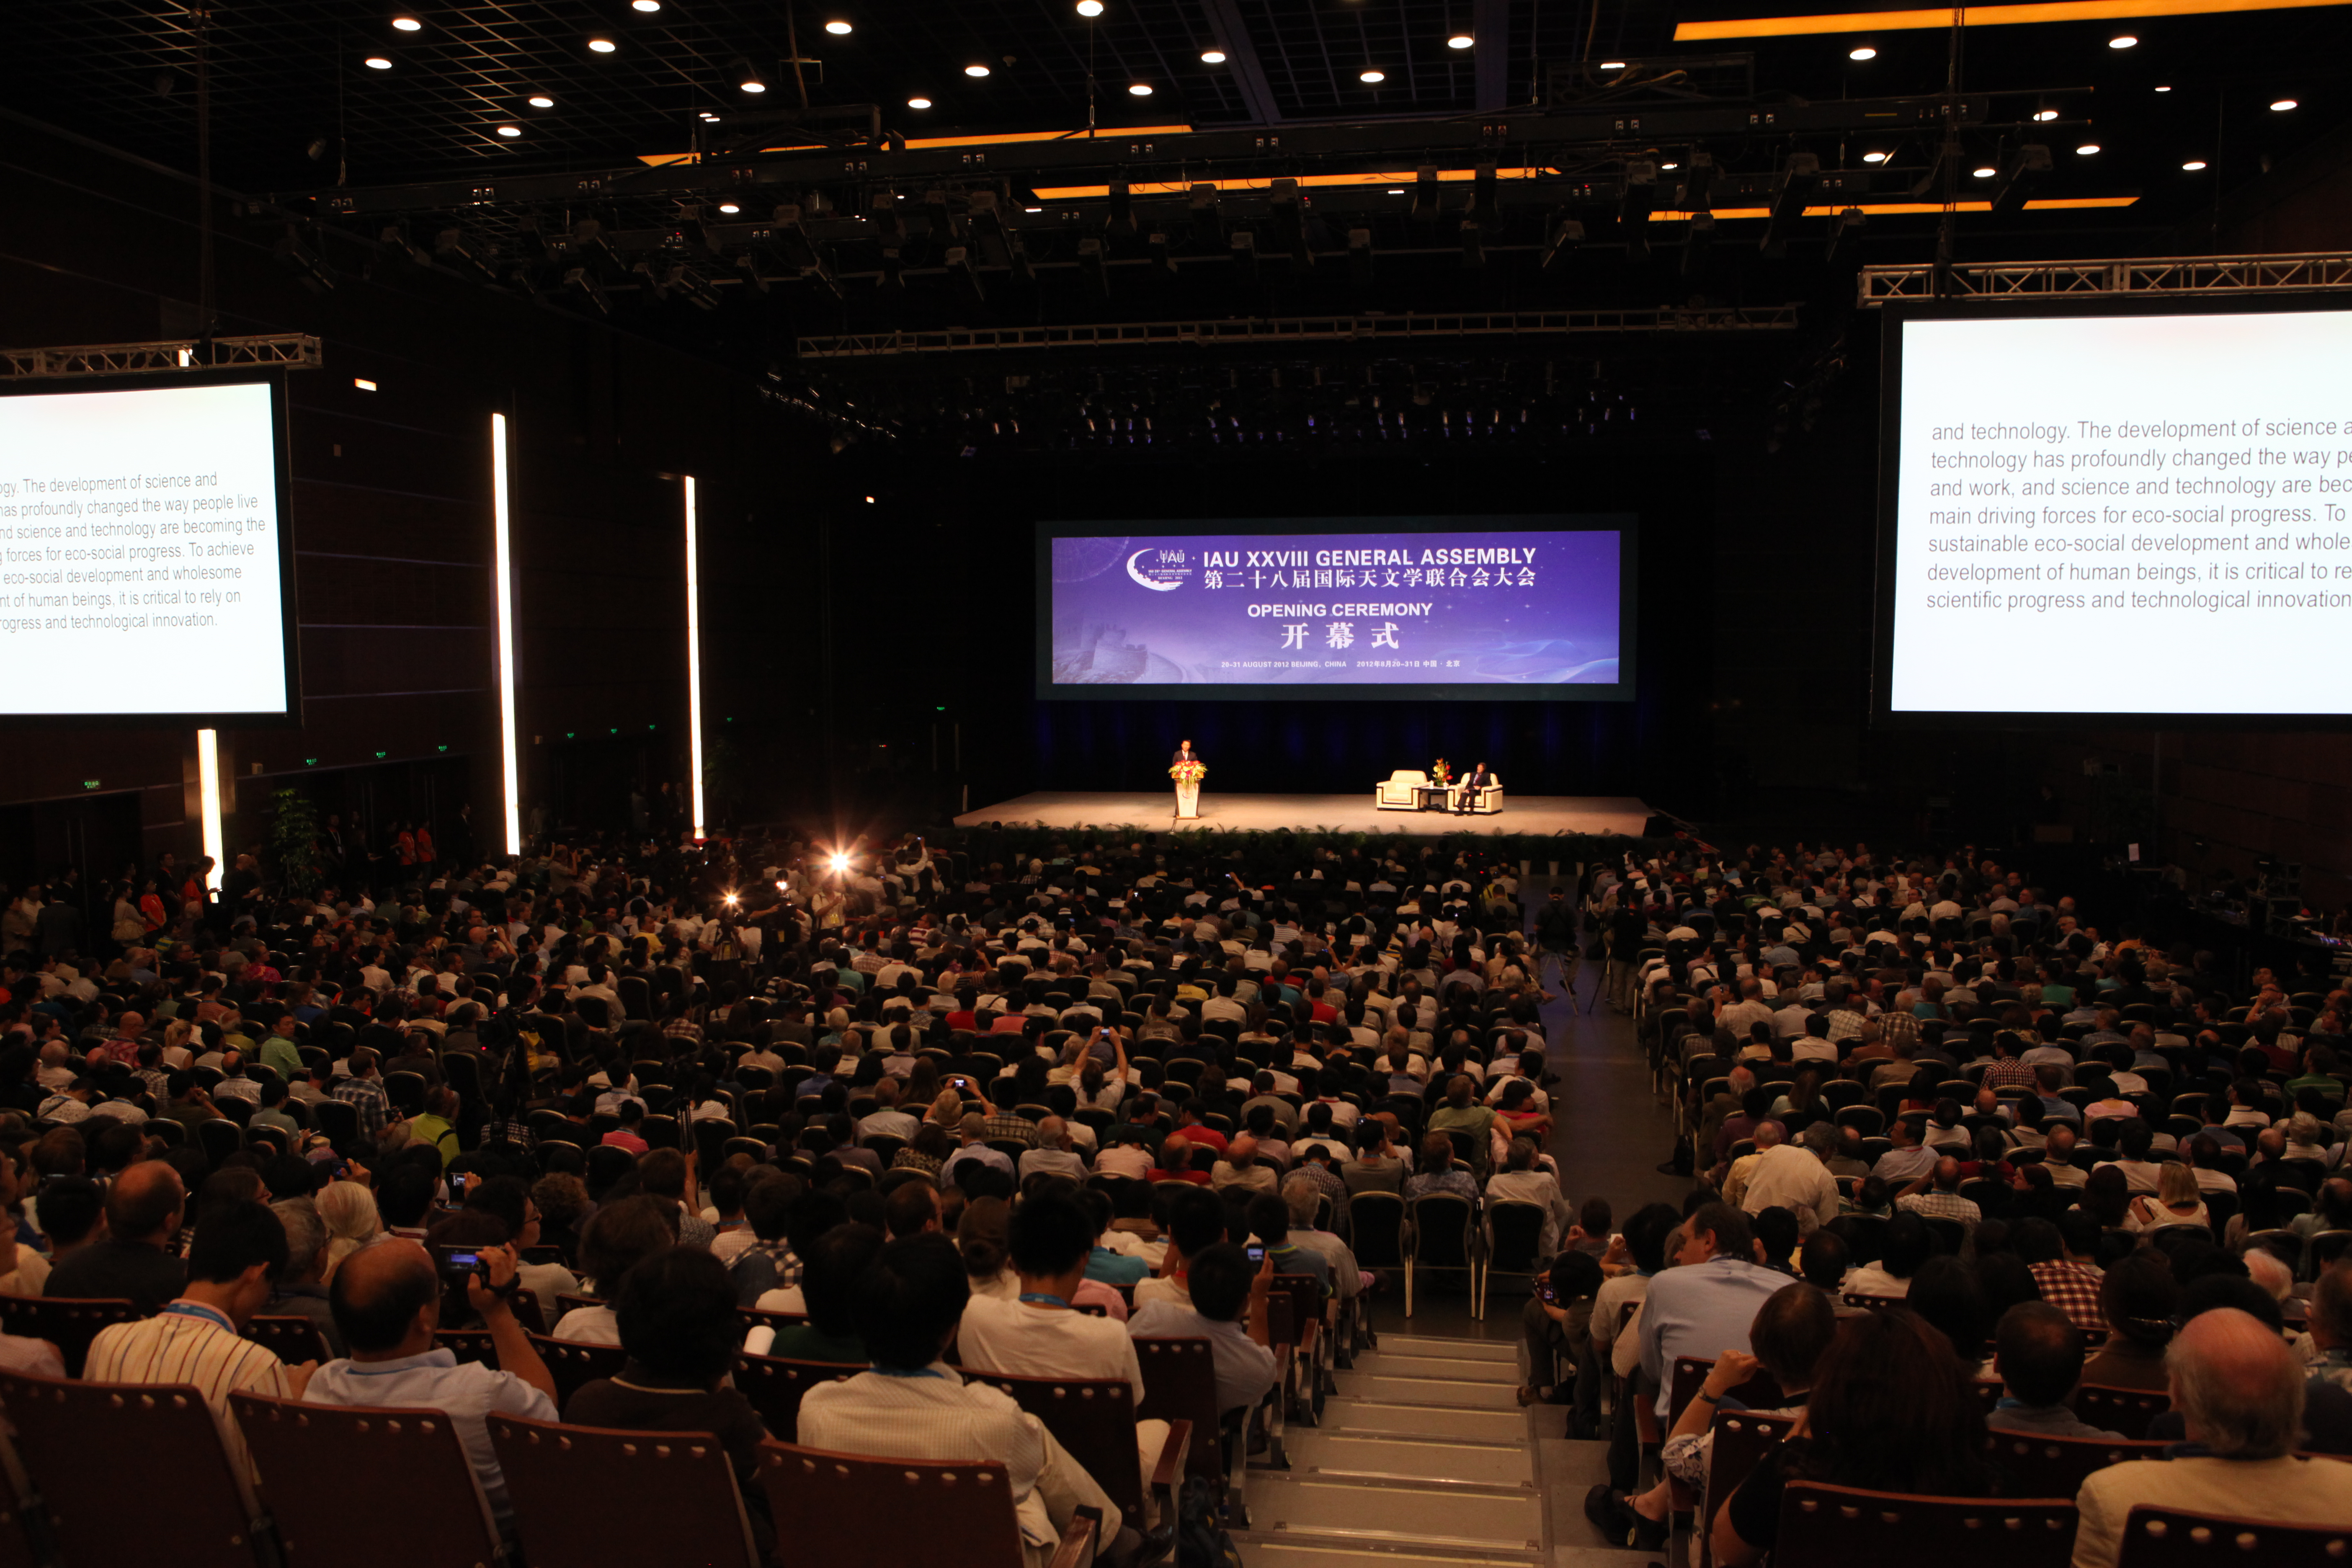

Opening Ceremony of the IAU General Assembly 2012

The audience during the opening ceremony of the IAU General Assembly 2012 held in Beijing, China.

Credit: IAU/CNCC